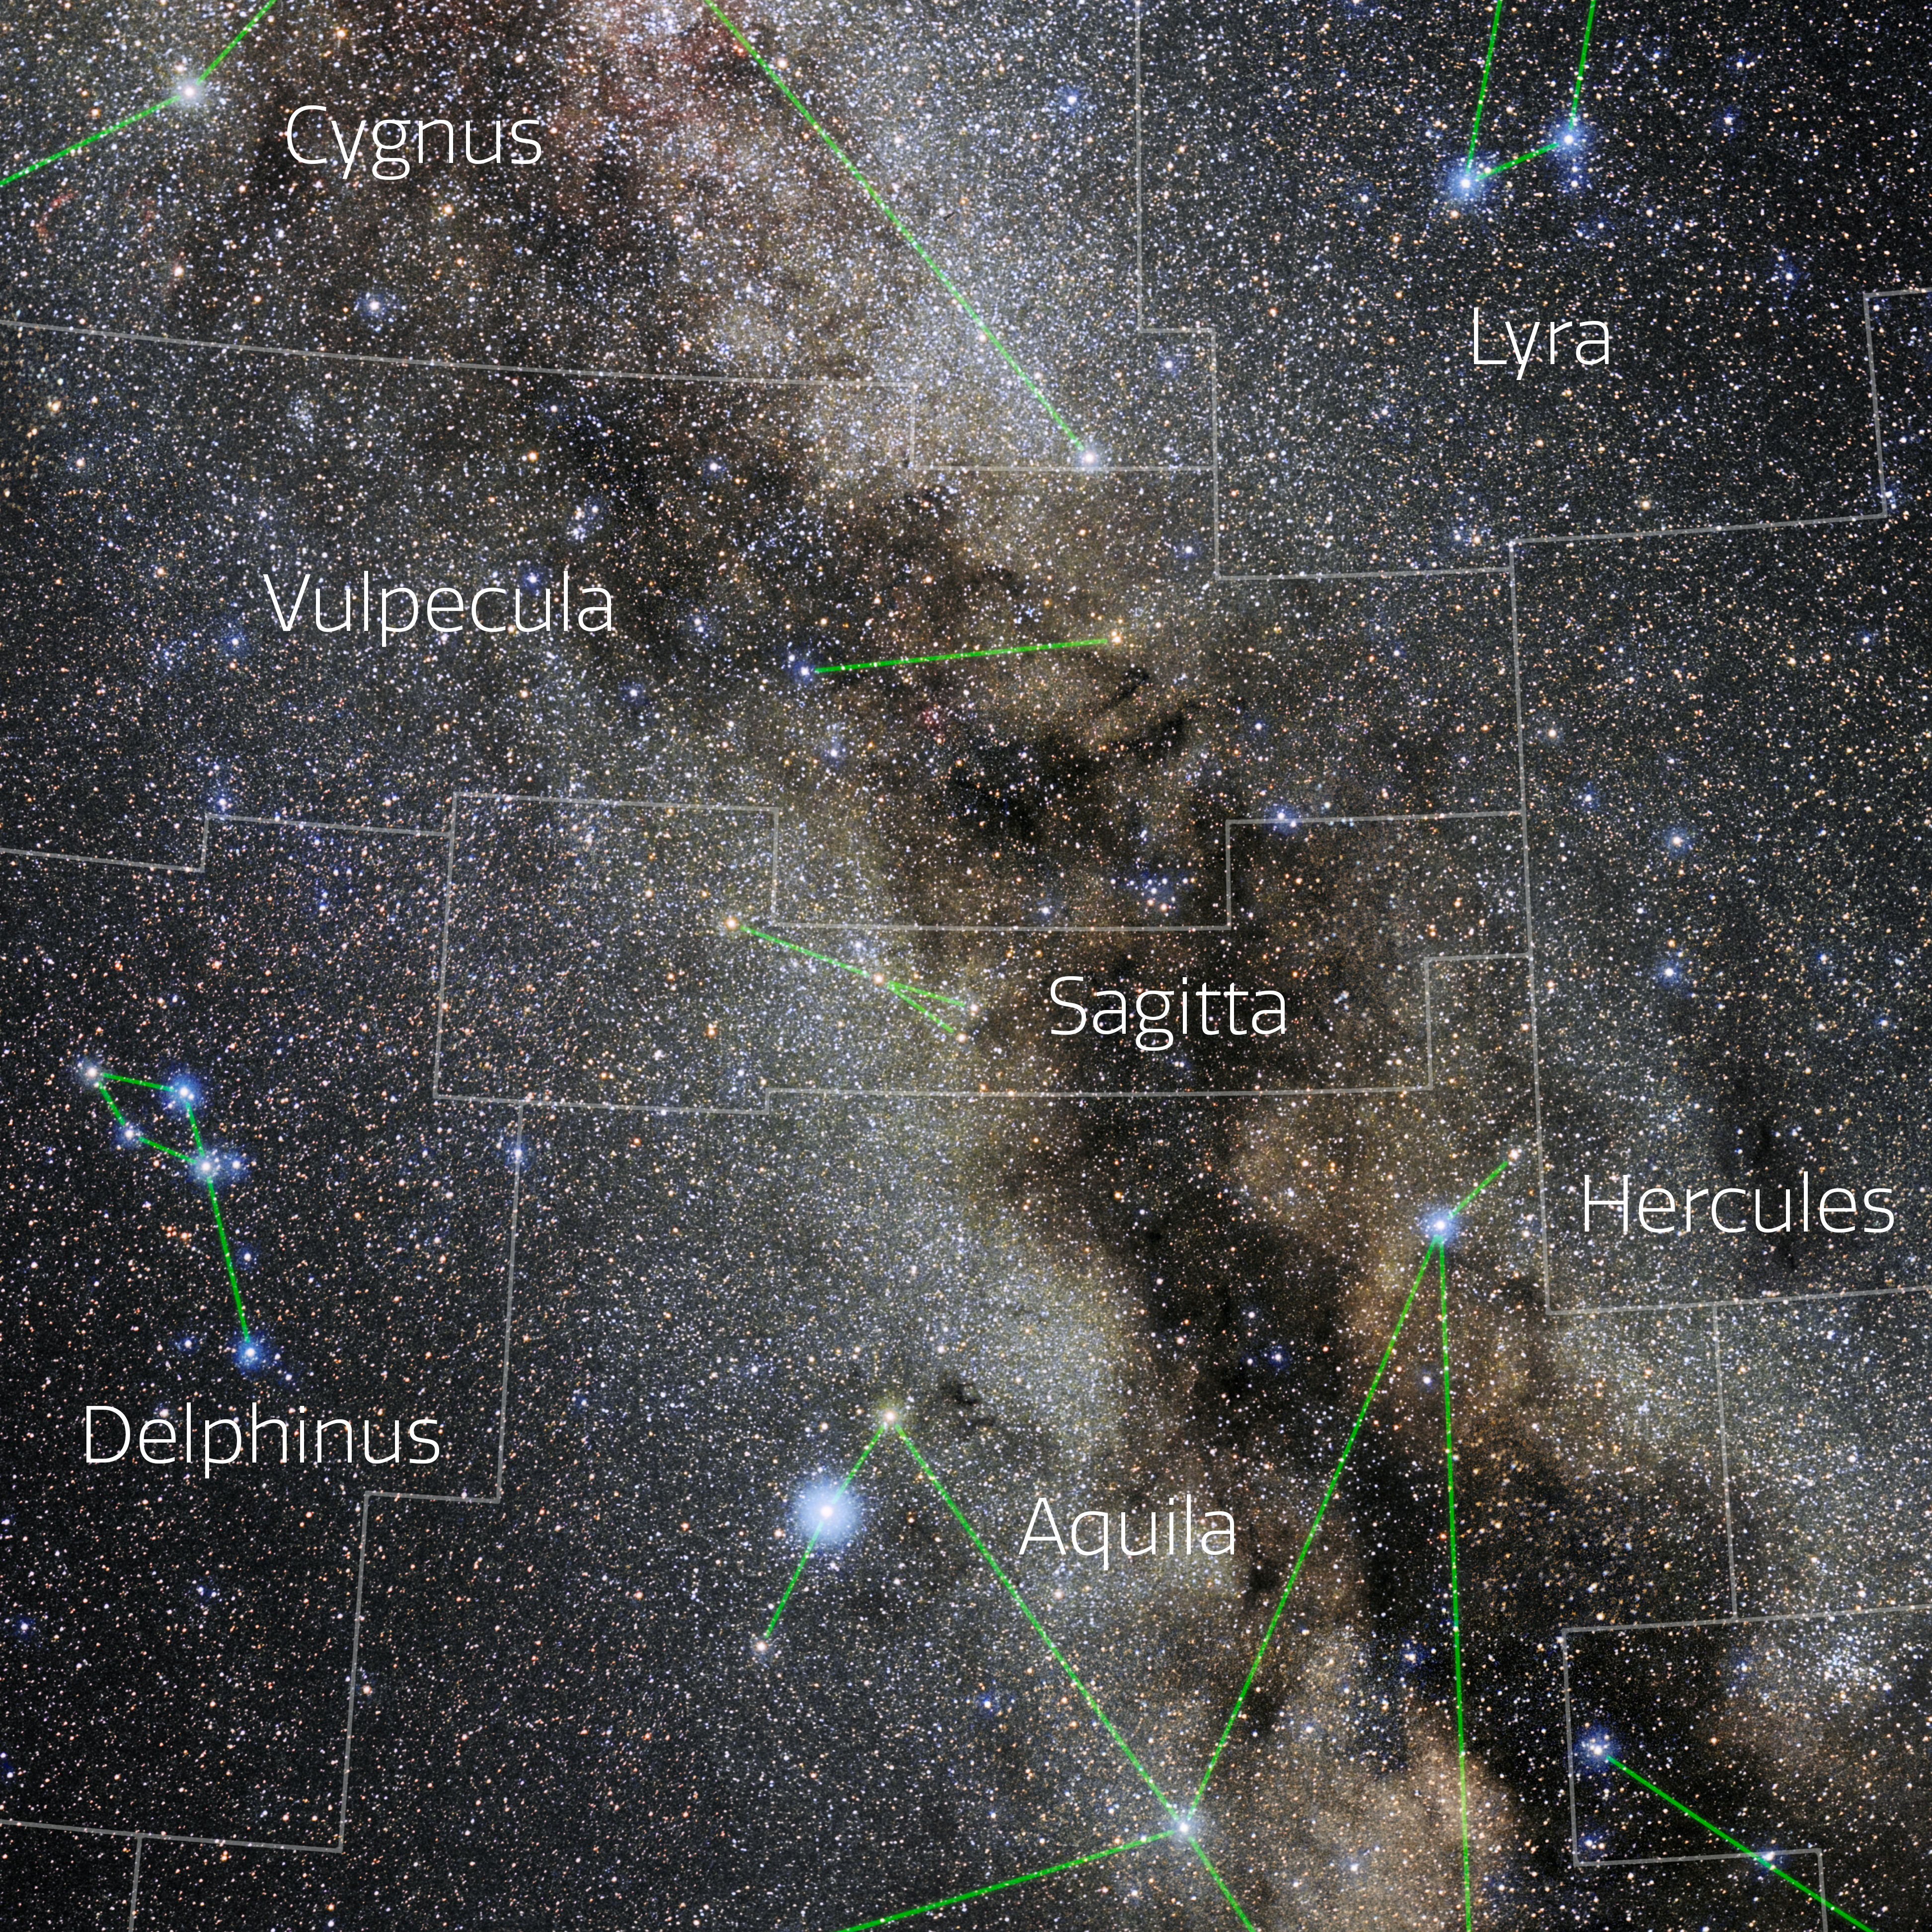

Sagitta (Annotated)

Photo of the constellation Sagitta with annotations from IAU and Sky & Telescope. Here is the non-annotated version.

Credit: E. Slawik/NOIRLab/NSF/AURA/M. Zamani